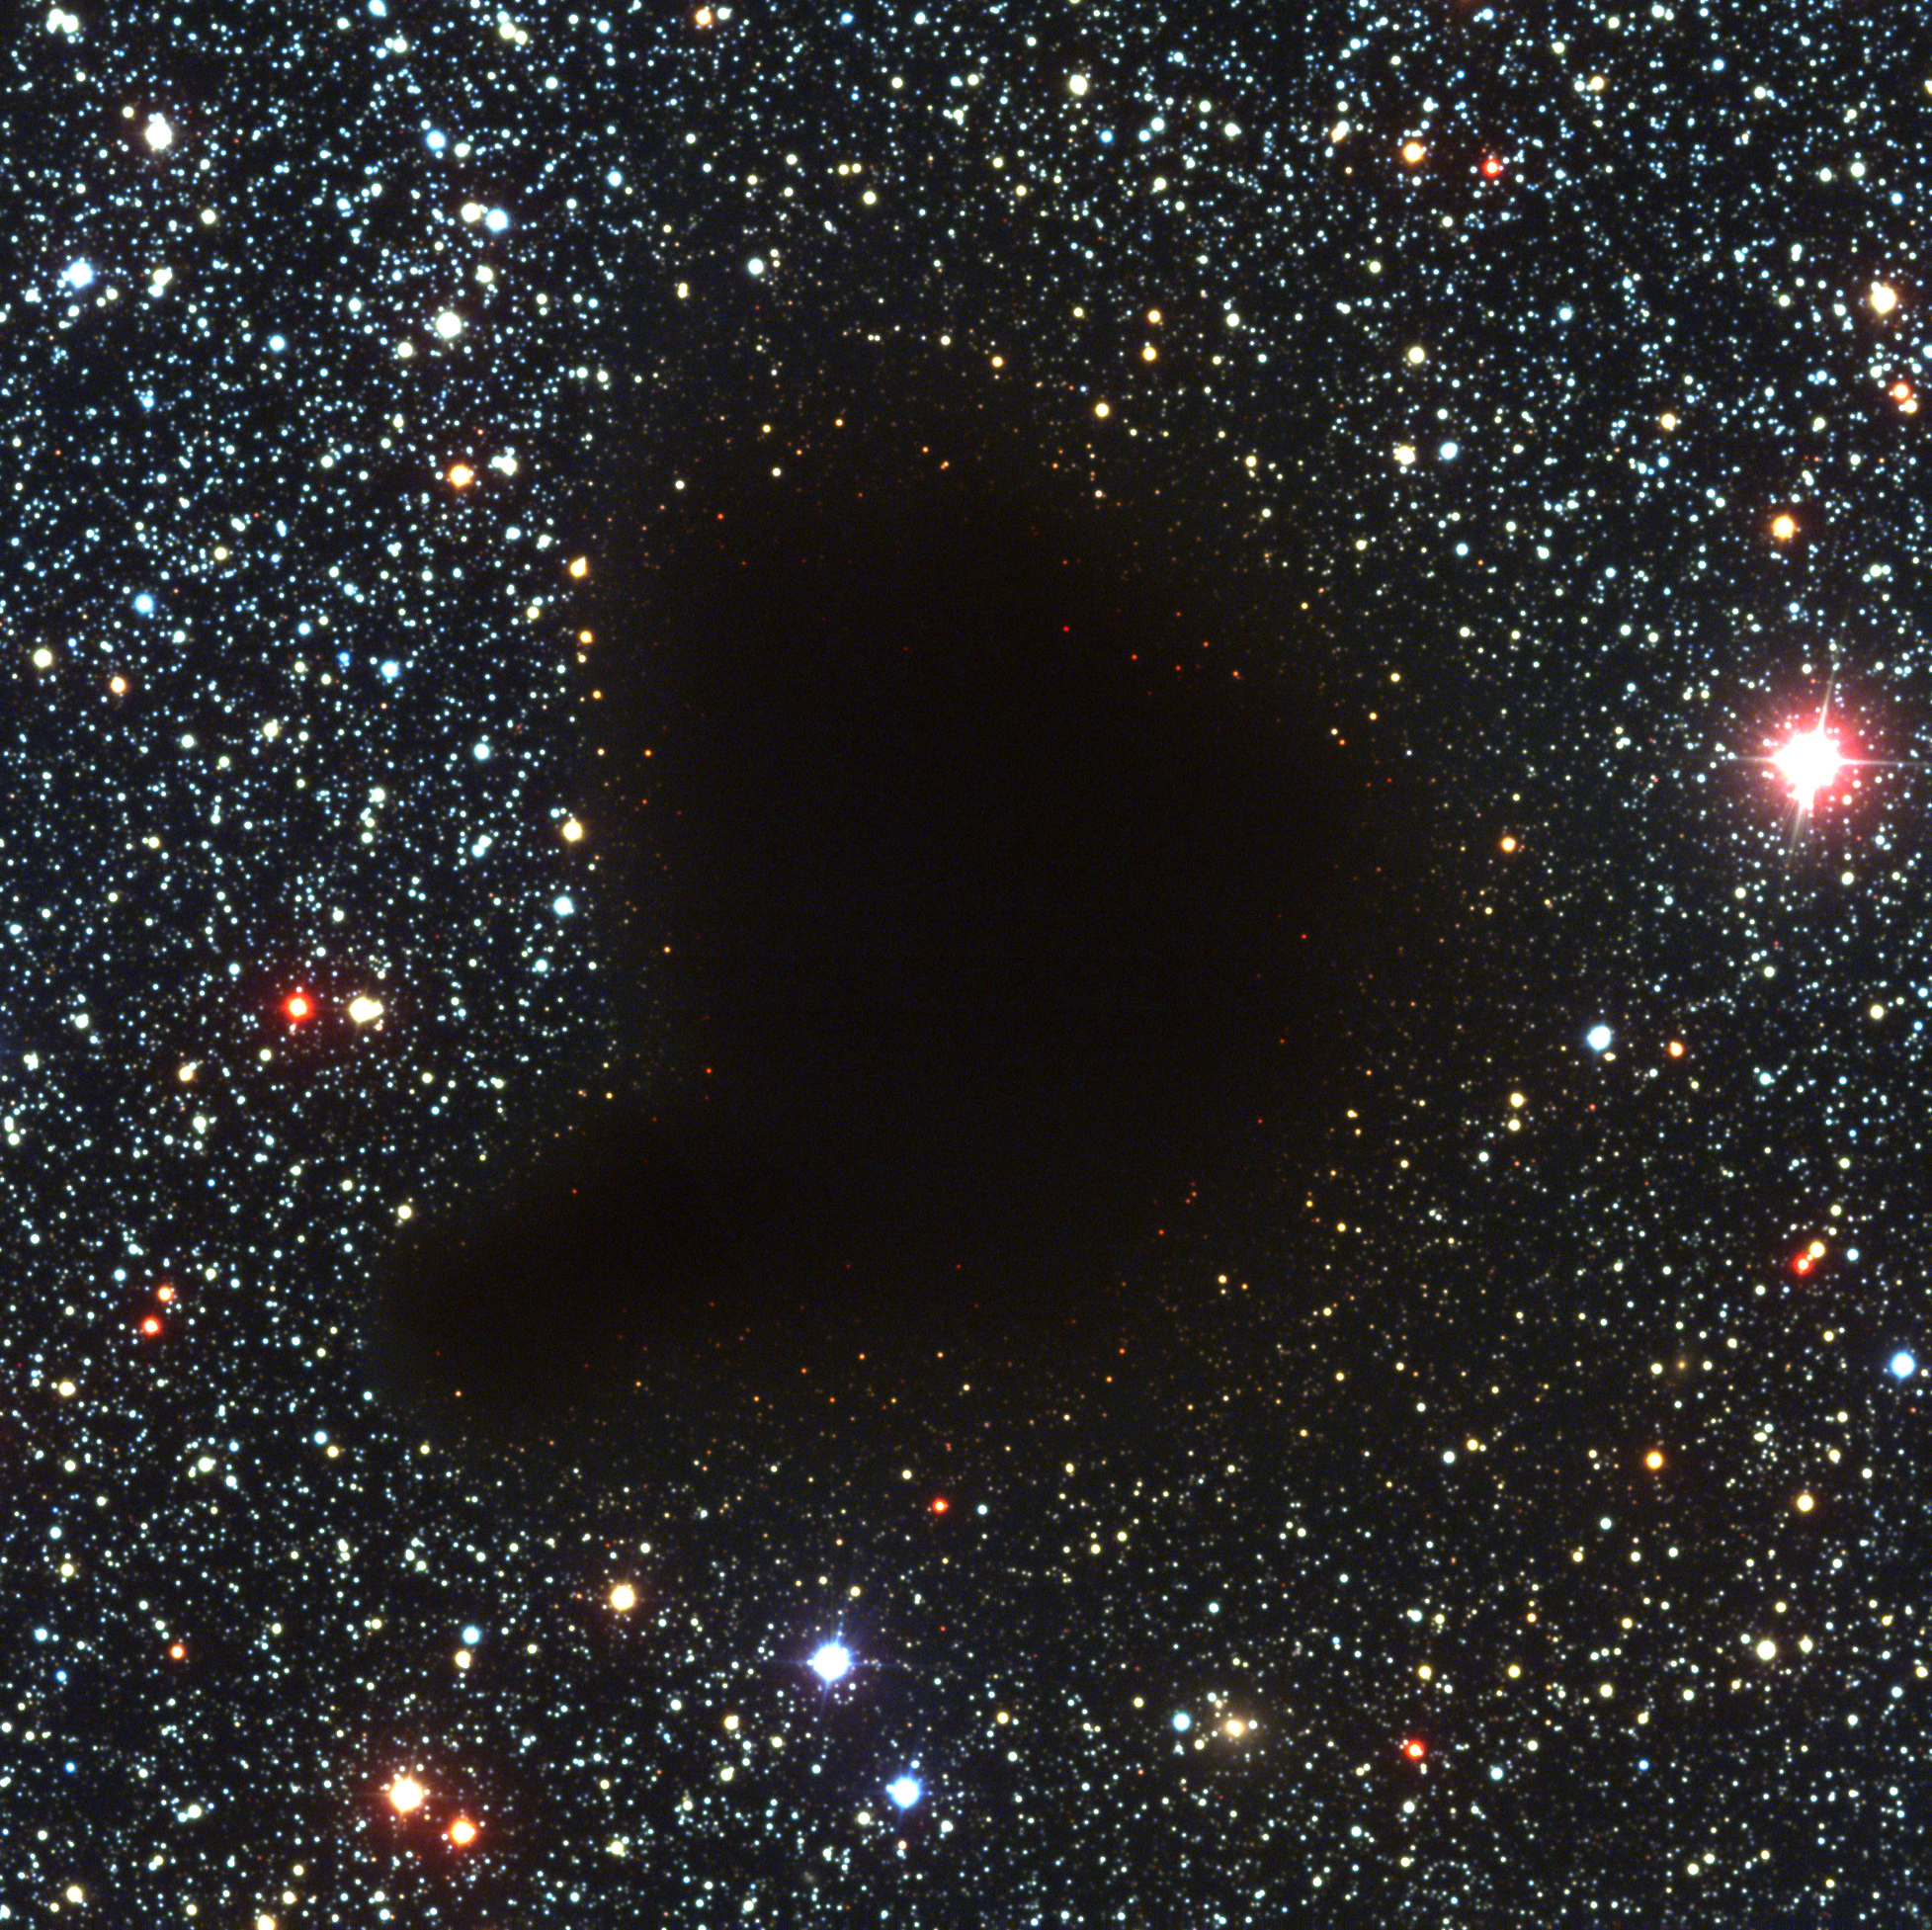

B68, the black cloud

This photograph shows an unusual sky field in the Milky Way band. It is centred on one of the classical, dark globules, known as Barnard 68 (B68) after the American astronomer, Edward E. Barnard (1857 - 1923), who included it in a list of such objects, published in 1919. It appears as a compact, opaque and rather sharply defined object against a rich, background star field. Even on this image that registers many faint stars in the area, not a single foreground star is observed. This is a clear sign that this globule must be relatively nearby. Interstellar clouds consist of gas and dust, including many molecules, some of which contain carbon atoms (i.e. organic). For a long time considered to be "holes in the sky", molecular clouds are now known to be among the coolest objects in the Universe (the temperature is approx. 10 K, or -263 °C). Moreover, and most importantly, they are nurseries of stars and planets. It still remains a mystery how a dark cloud like Barnard 68 at some moment begins to contract and subsequently transforms itself into hydrogen-burning stars. However, deep images of these clouds, such as this one obtained by FORS1 on VLT ANTU, may provide important clues. This small cloud seems to be in its very earliest phase of collapse. It has a diameter of only 7 light-months (approx. 0.2 pc) and it is located at a distance of about 500 light-years (160 pc) towards the southern constellation Ophiuchus (The Serpent-holder). This three-colour composite was reproduced from one blue (B), one green-yellow (V) and one near-infrared (I) exposure that were obtained with VLT ANTU and FORS1 in the early morning of March 27, 1999. The field measures 6.8x6.8 arcmin 2. The image consists of 2048x2048 pixels, each measuring 0.20 arcsec; the "Full Resolution" version of the photo shows all of these. North is up and East is to the left. (See also ESO Press Release eso0102.)

Credit: ESO